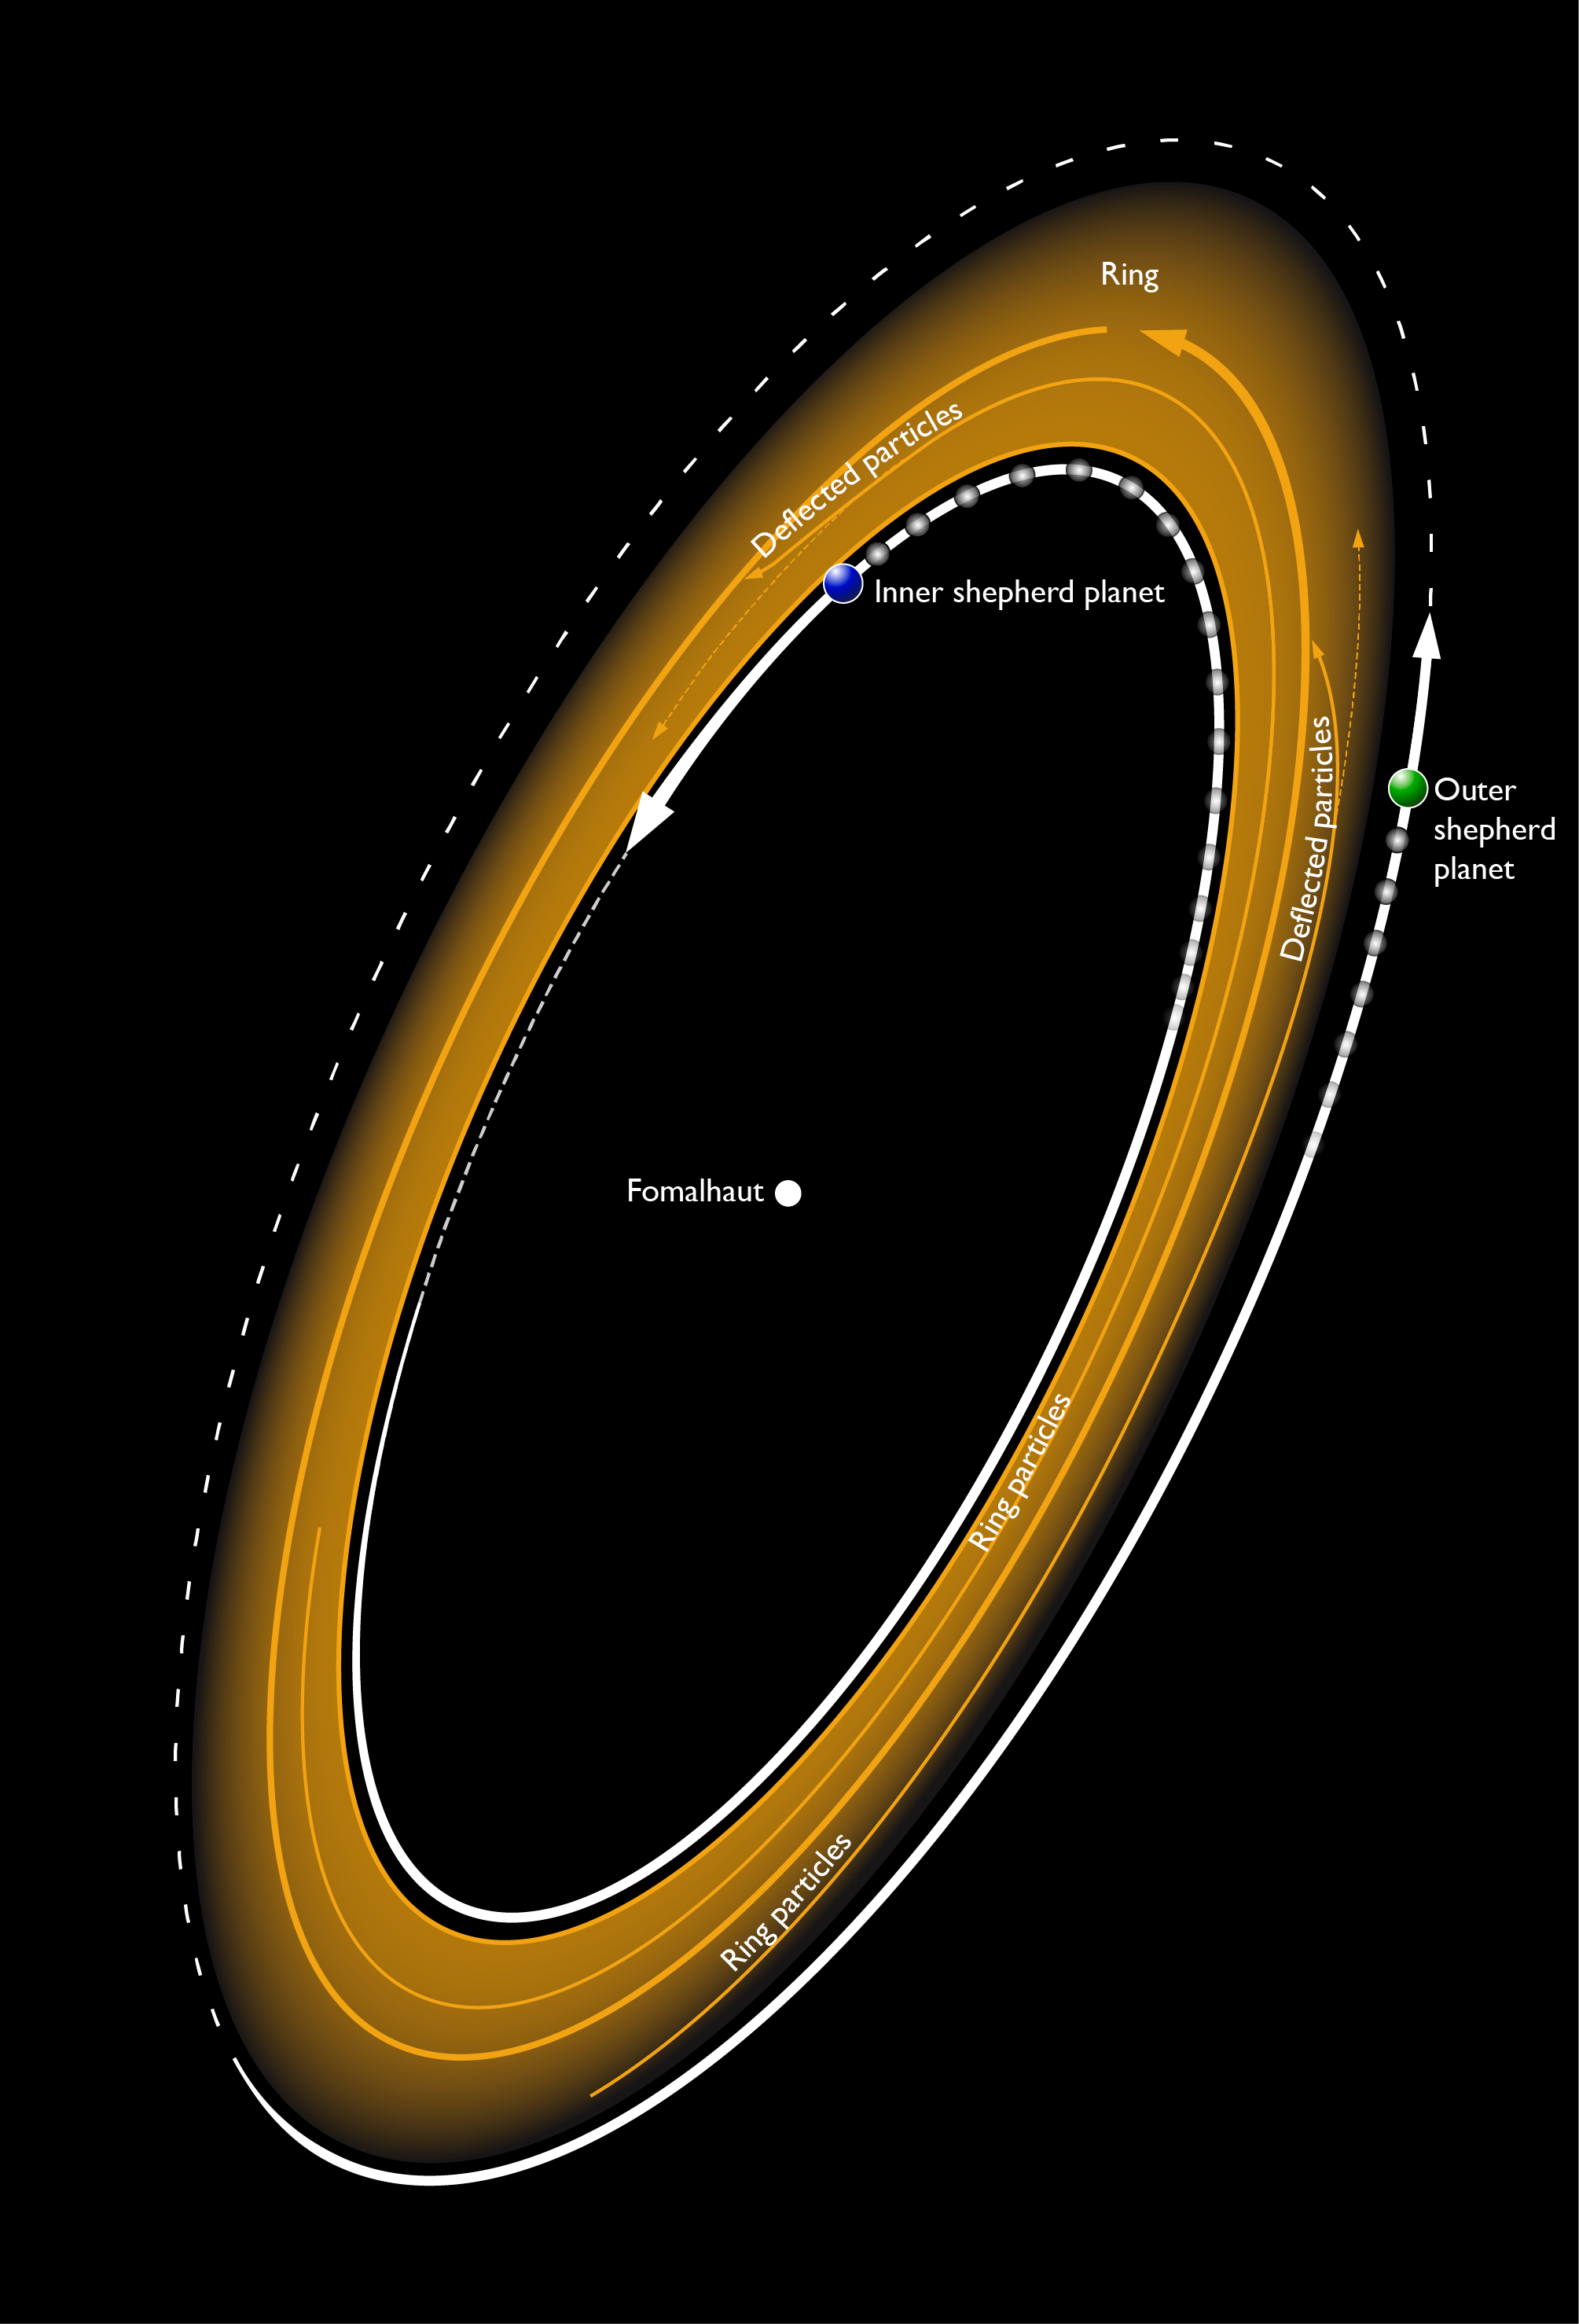

Fomalhaut Disk Art with Labels

An artist's conception of the disk of material in orbit around star Fomalhaut. Two planets shepherd the dust into a tight ring.

Credit: Bill Saxton (NRAO/AUI/NSF)